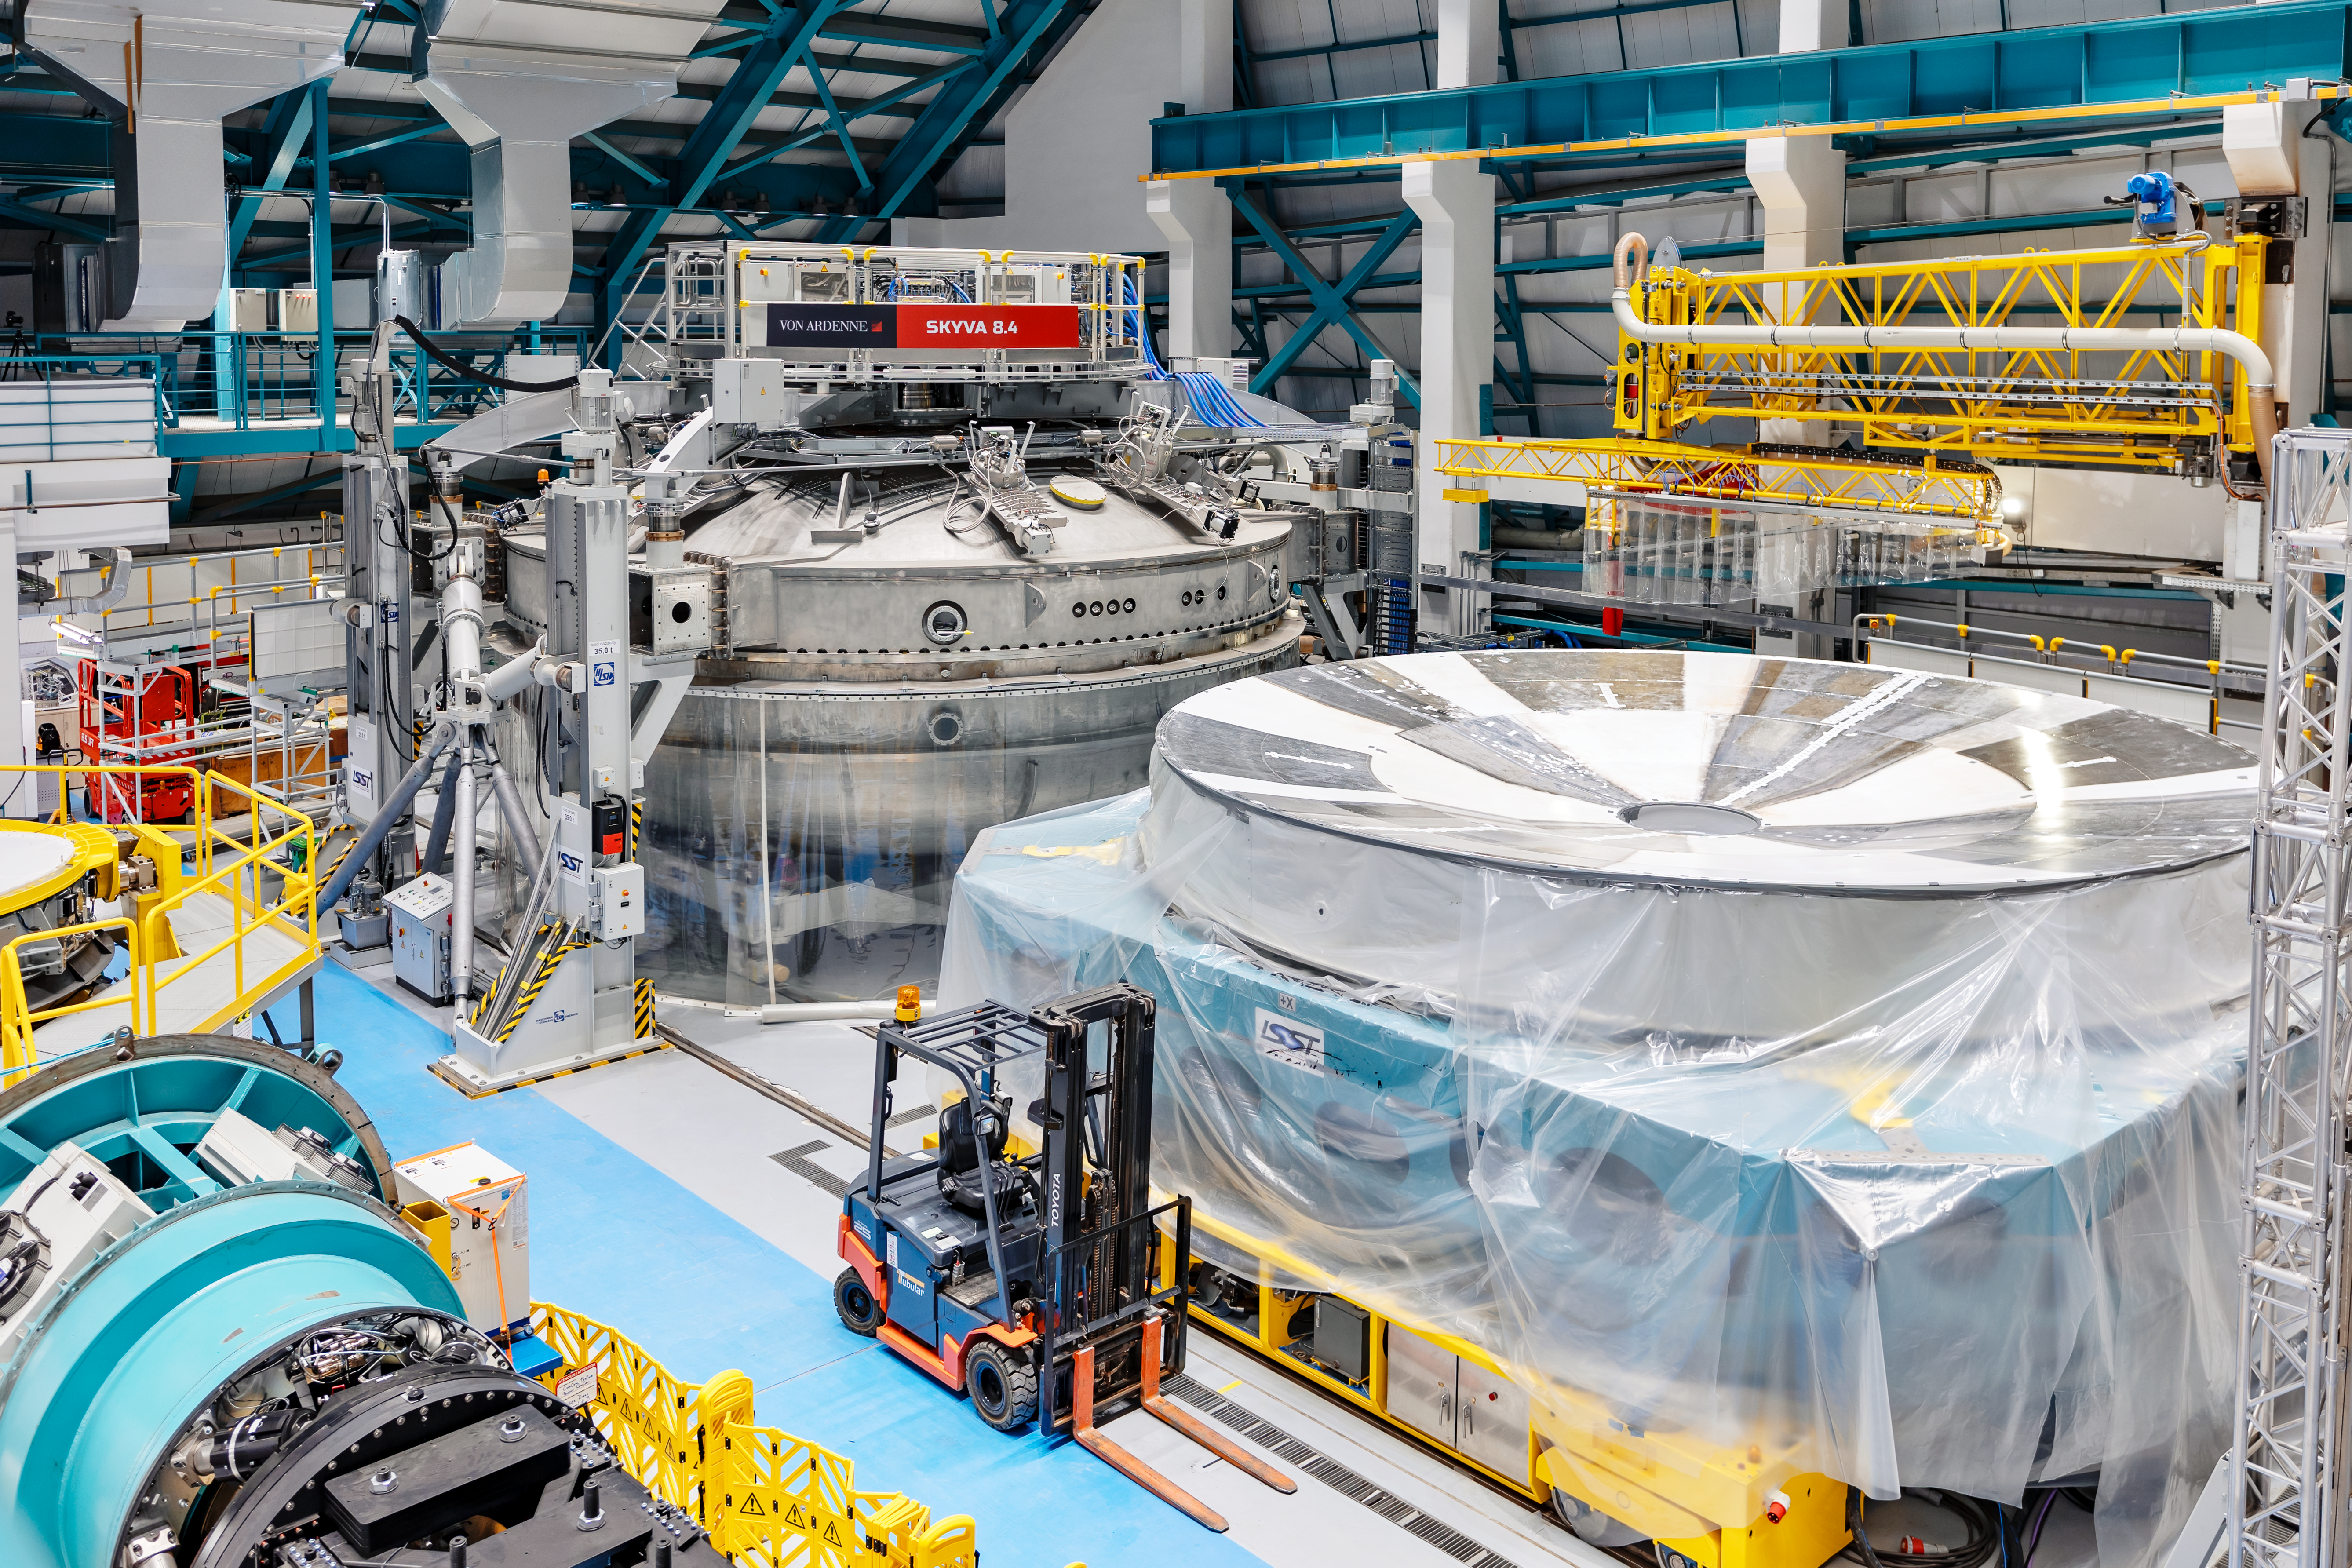

Rubin Observatory Coating Chamber and M1M3 Cell

The coating chamber and Primary/Tertiary Mirror (M1M3) cell at Rubin Observatory's Service & Maintenance Floor (Level 3) on Cerro Pachón in Chile.

Credit: NOIRLab/AURA/NSF/ T. Slovinský